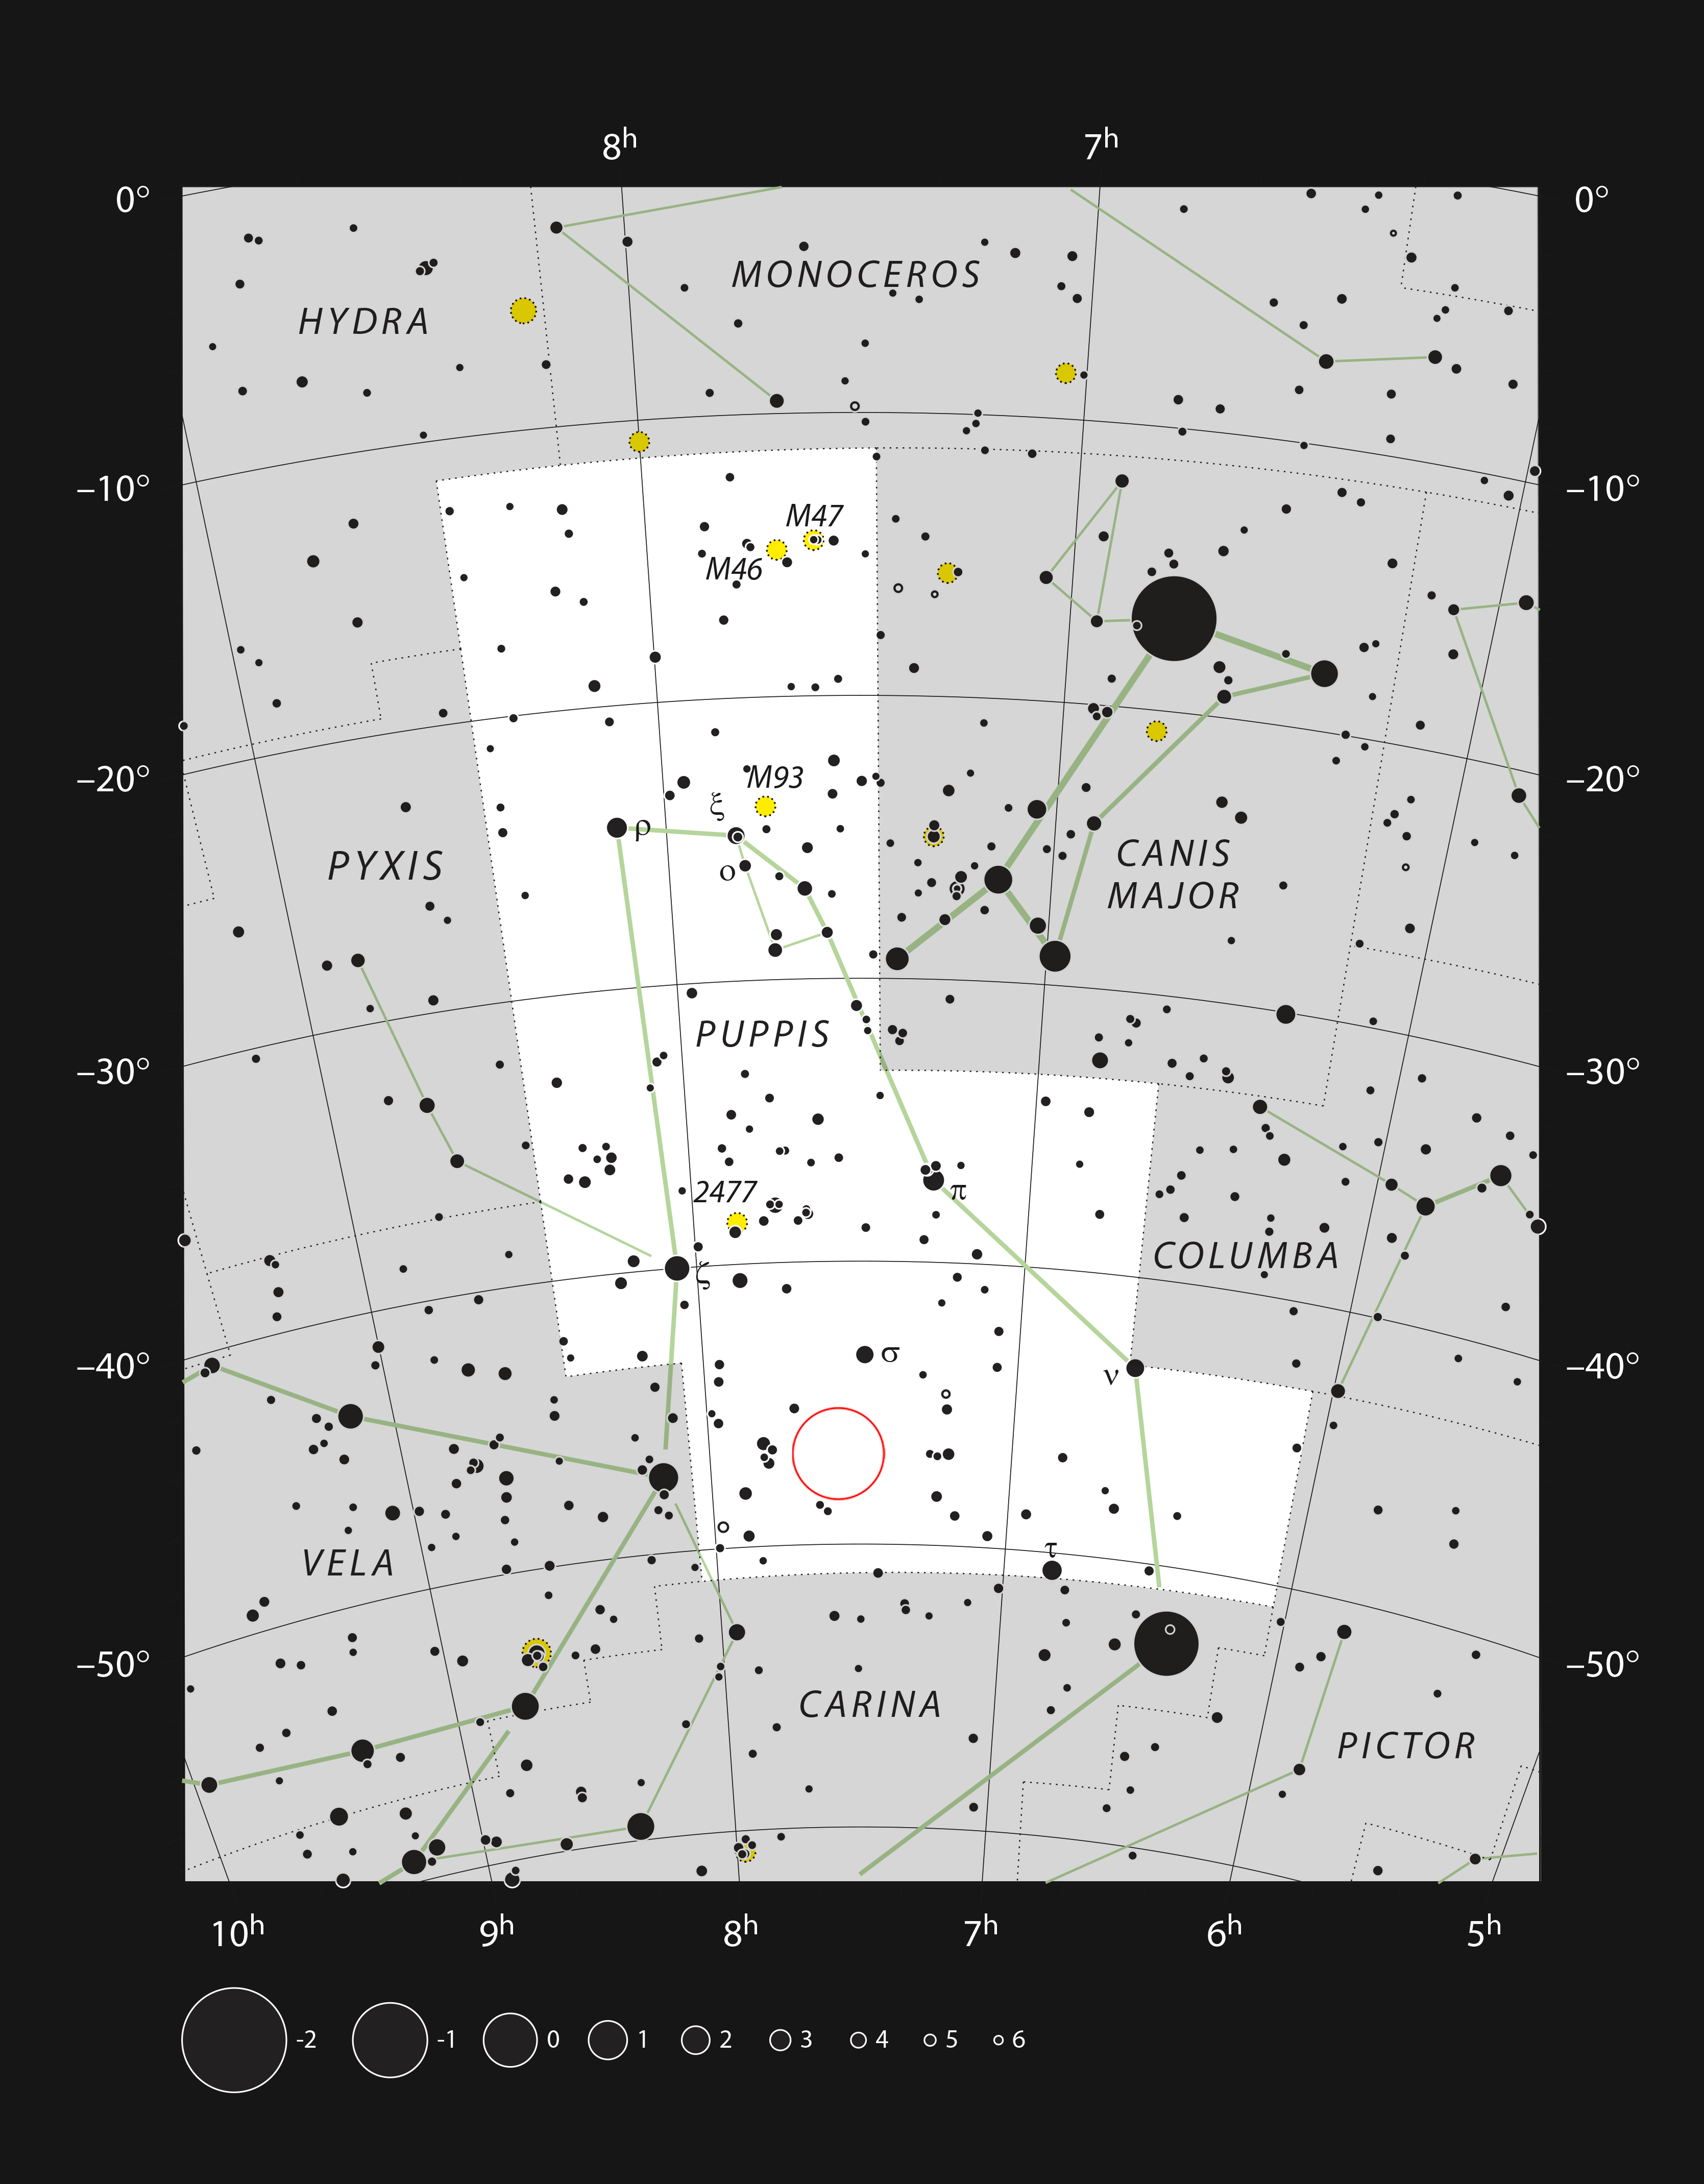

The cometary globule CG4 in the constellation of Puppis

This chart of the southern constellation of Puppis (The Poop, part of the mythological ship Argo) shows most of the stars visible with the naked eye on a dark and clear night. The position of the strange cometary globule CG4 is marked, although this object is too faint to be seen visually and evaded detection by astronomers until the twentieth century.

Credit: ESO, IAU and Sky & Telescope